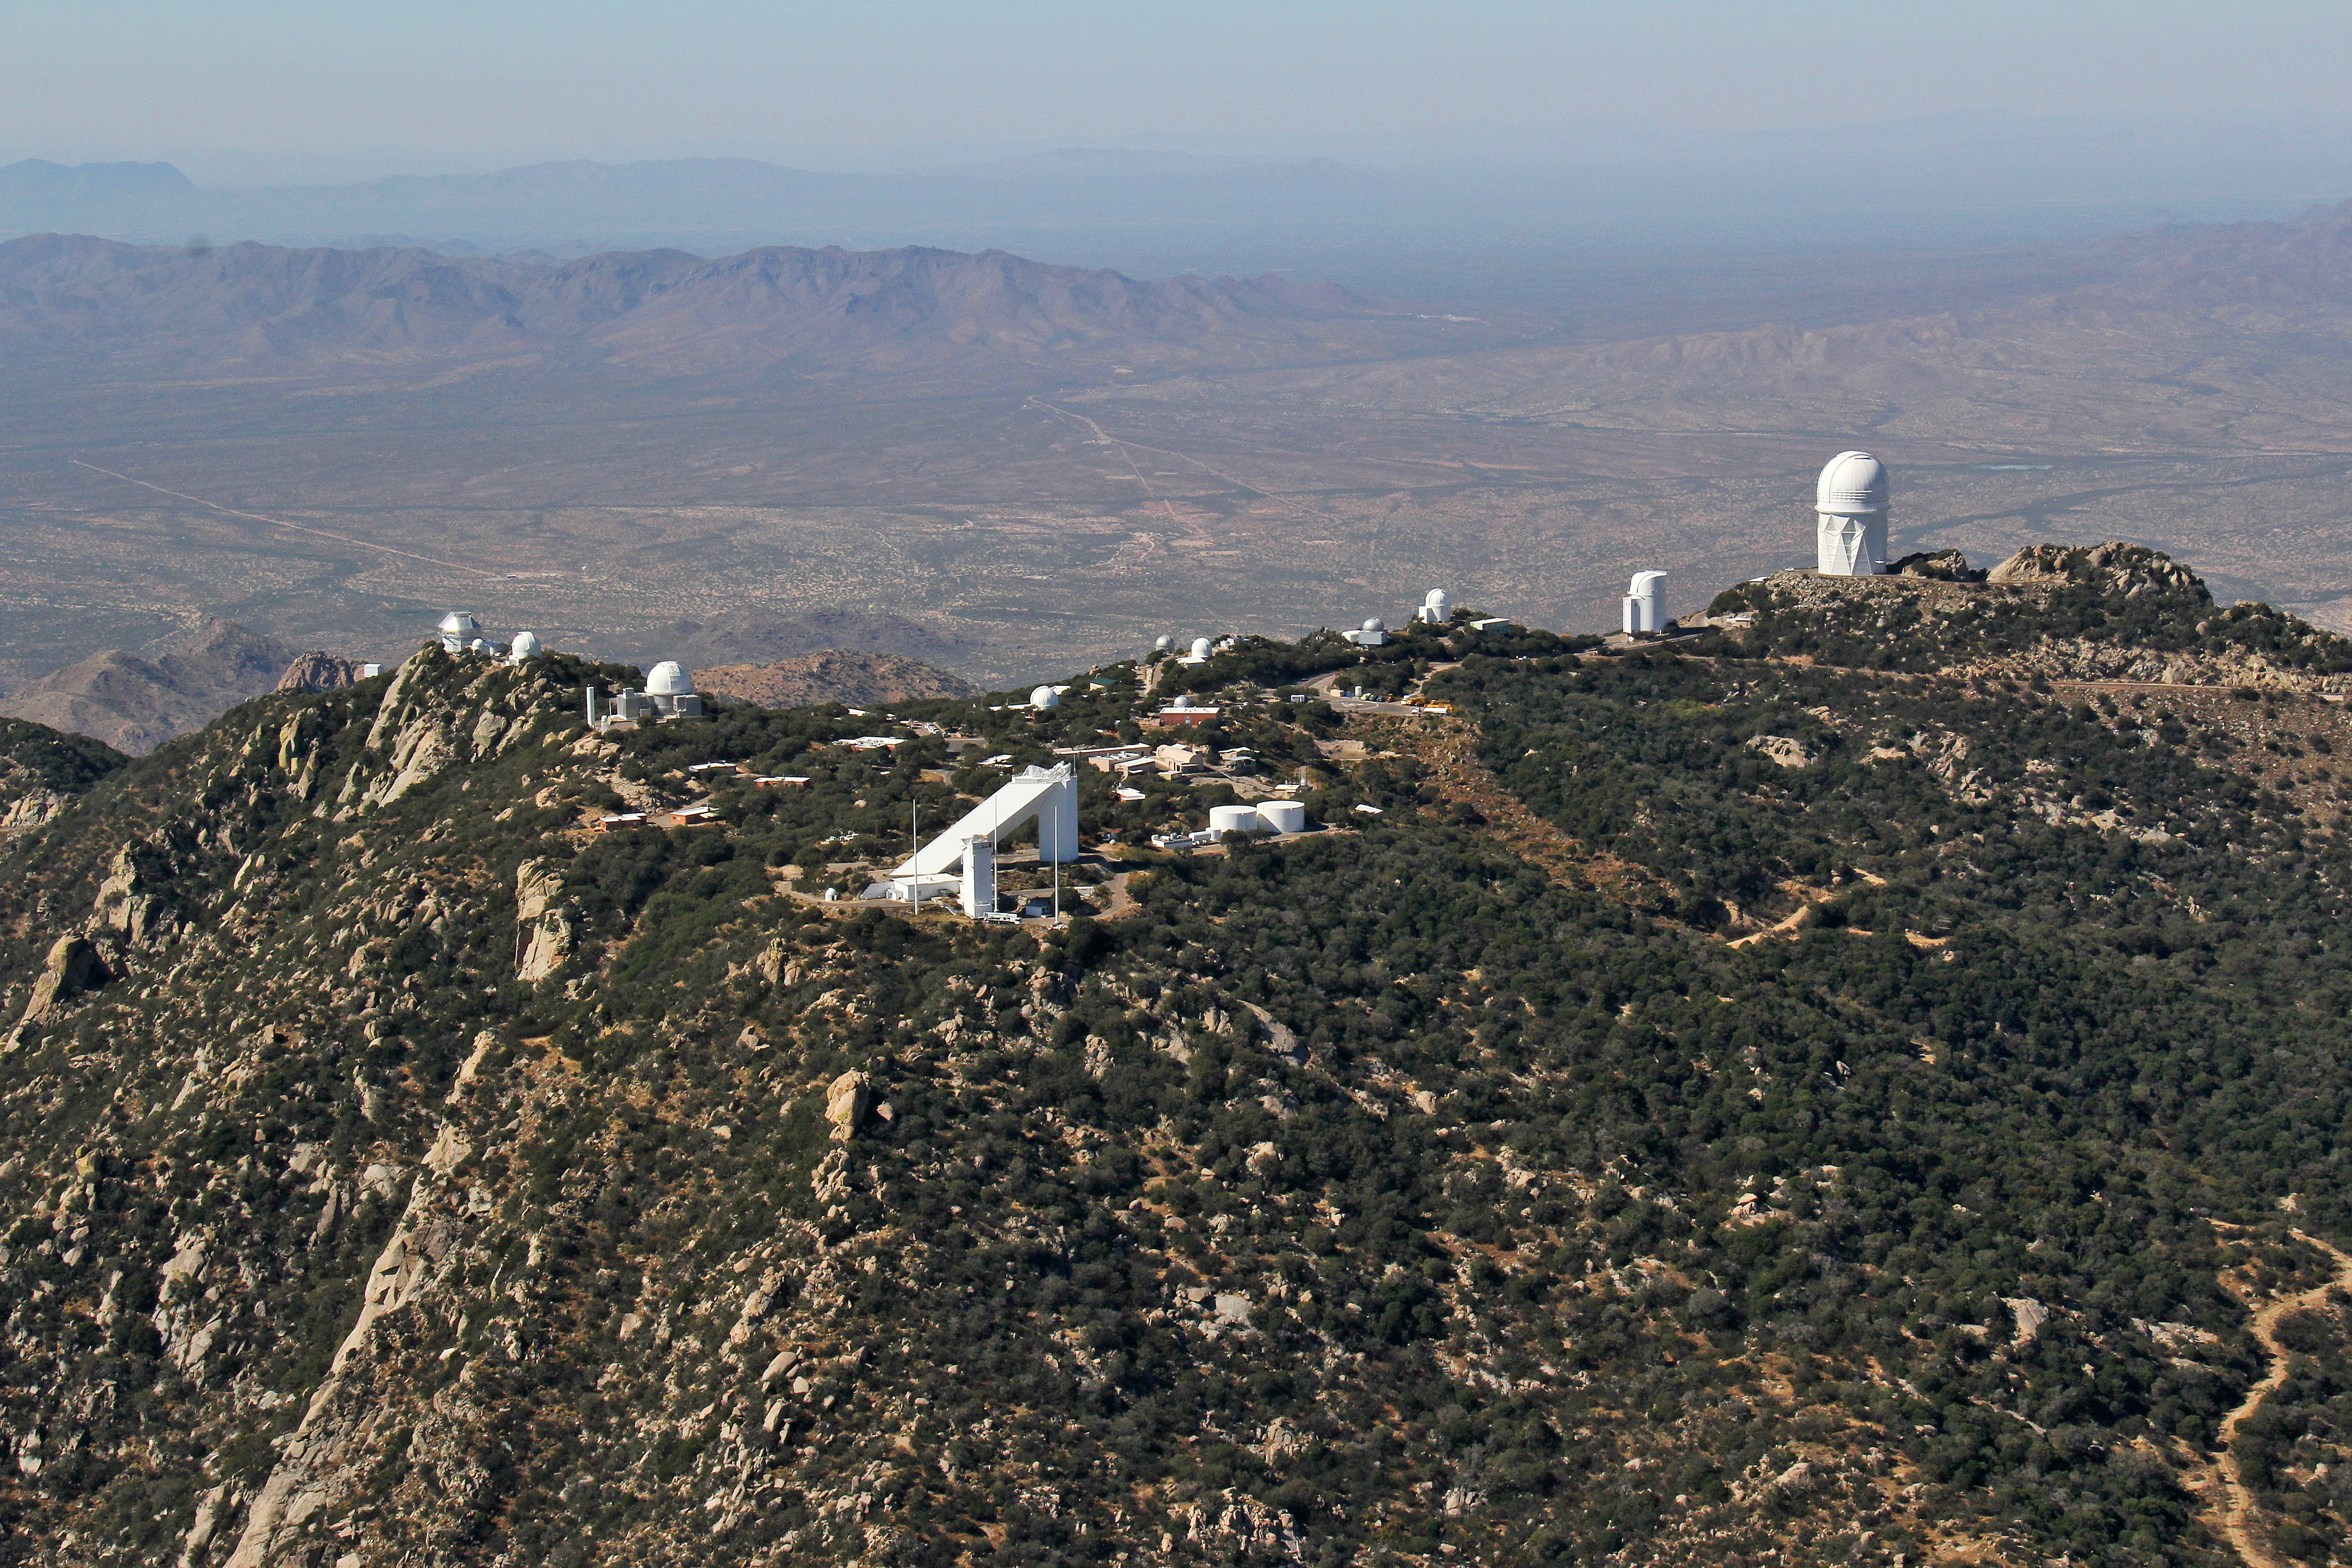

Aerial view of Kitt Peak National Observatory, 29 October 2012

Aerial view of Kitt Peak National Observatory, looking west. From 29 October 2012.

Credit: P. Marenfeld/NOIRLab/NSF/AURA/ and E. Acosta/Vera C. Rubin Observatory/ NOIRLab/ NSF/ AURA